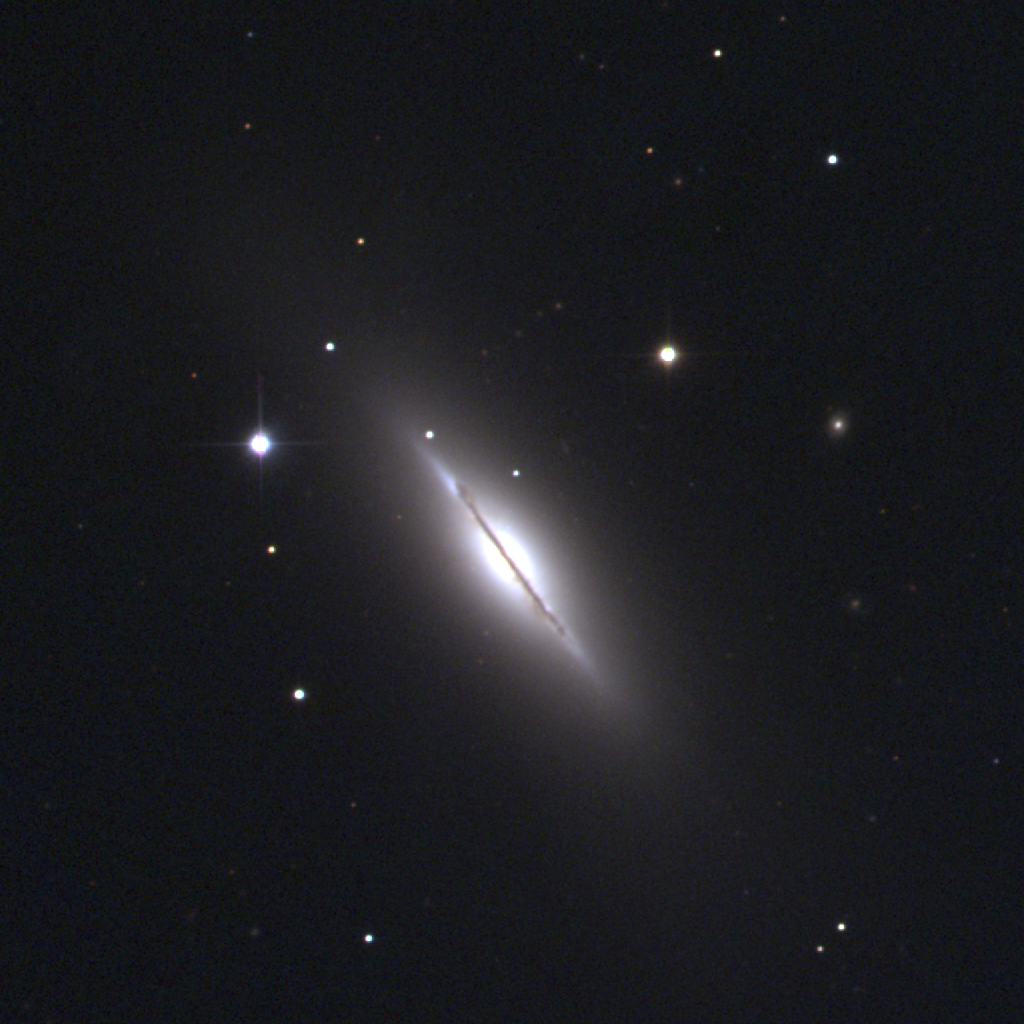

M102, NGC 5866

M102 is really the only controversial entry in Messier's catalogue. Some have concluded it was an erroneous duplicate observation of M101, a conclusion which Messier's friend and fellow observer Mechain stated some years after his original discovery. However, a number of cogent arguments suggest that both men actually observed the Spindle Galaxy, NGC5866 in the constellation Draco, and it is this galaxy which is shown here. It is a lenticular galaxy of type S0 (essentially a spiral galaxy without the spiral structure). Rather than repeat the arguments over the identity of M102 here, see the article by Hartmut Frommert of Students for the Exploration and Development of Space. This picture was created from observations with the T2KA CCD camera at the Kitt Peak National Observatory's 0.9-meter telescope in March of 1995.

Credit: NOIRLab/NSF/AURA